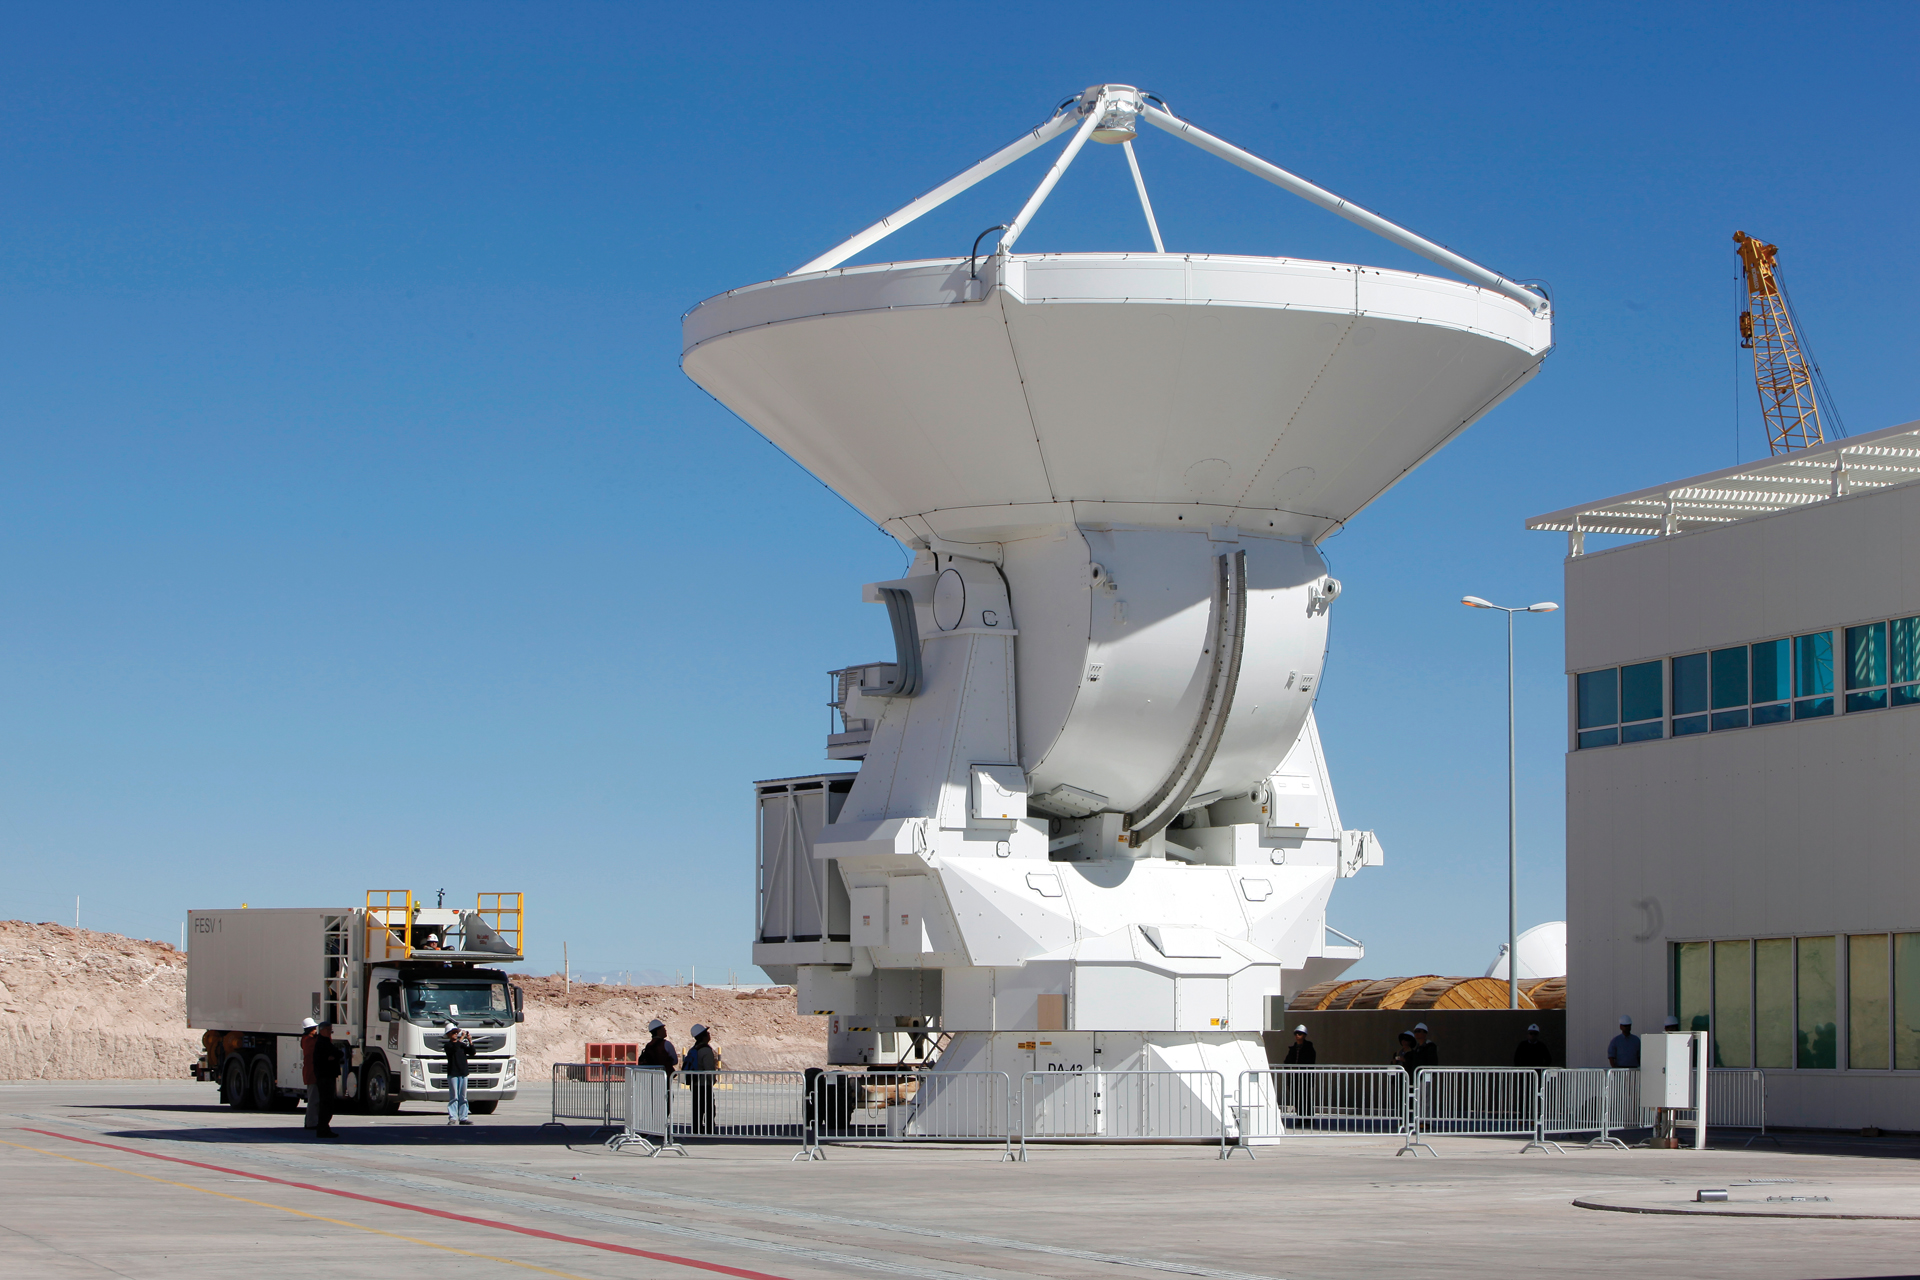

Maintenance Truck Arriving for Duty

A 12-meter European ALMA telescope sits behind the Technical Facility at the ALMA Operations Support Facility in northern Chile. The Front End Service Vehicle, whose back end can elevate to 20-feet, drives toward the facility.

Credit: C. Padilla, NRAO/AUI/NSF